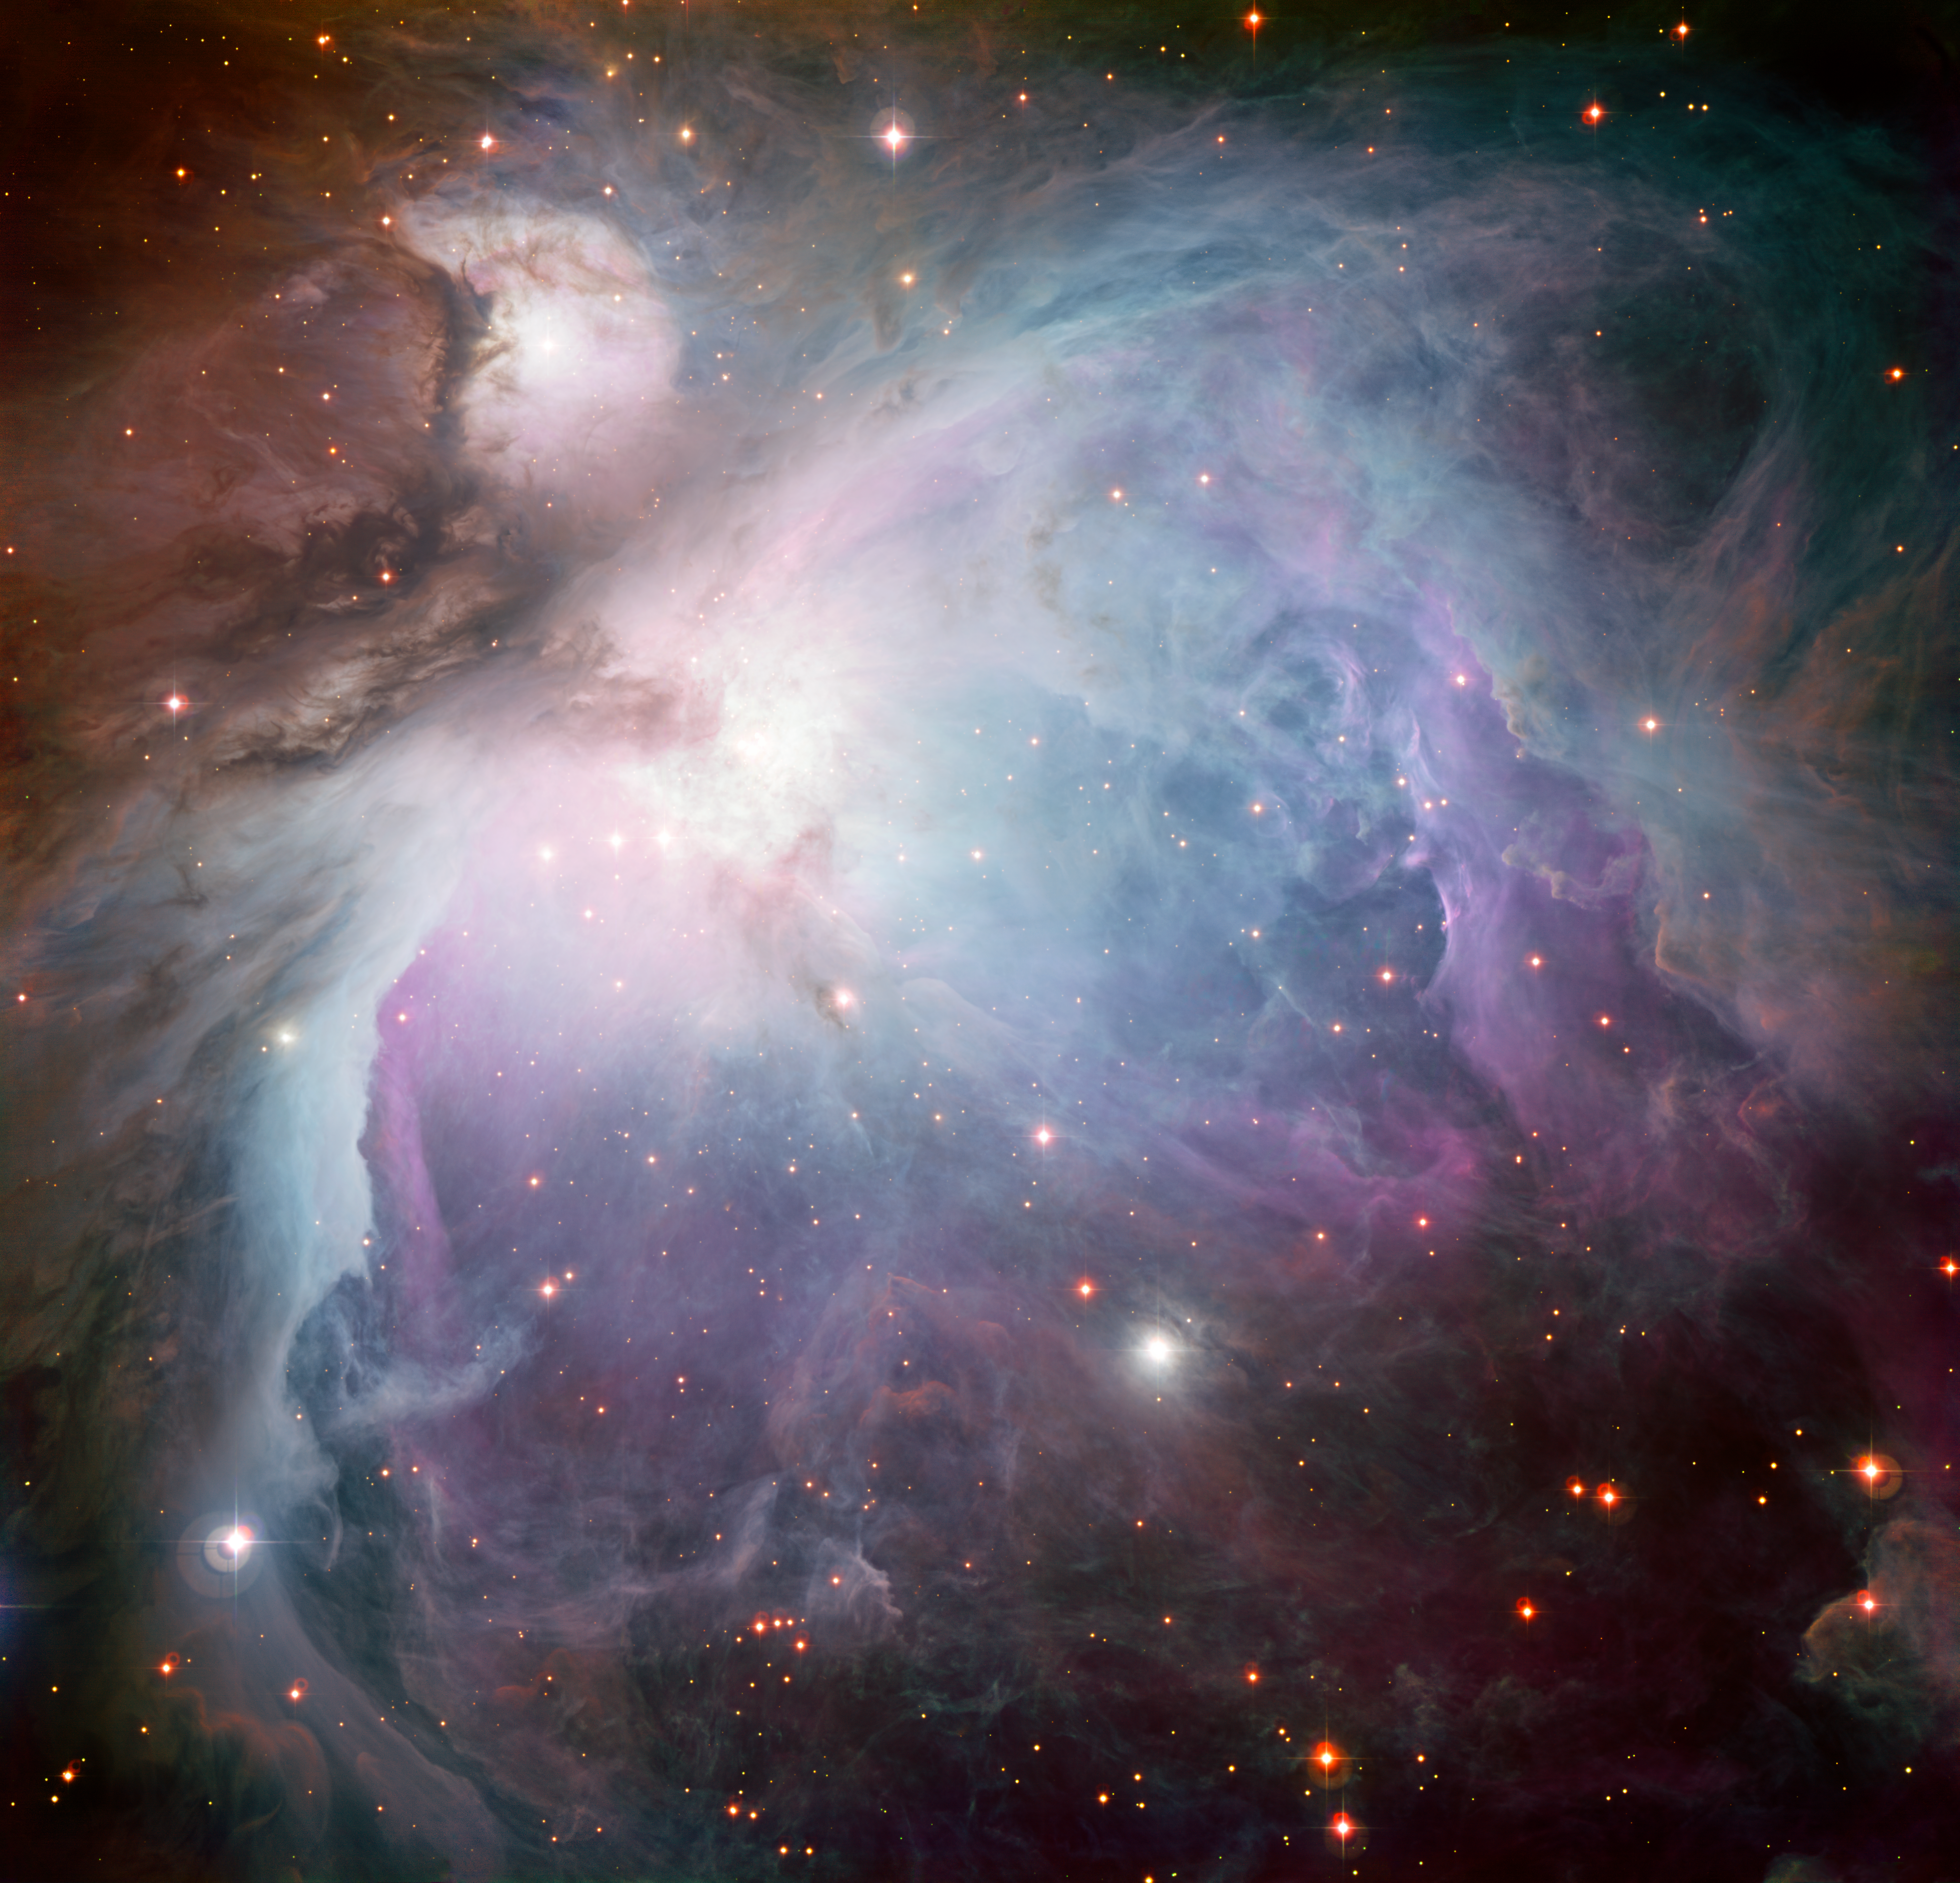

The Orion Nebula*

This new image of the Orion Nebula was captured using the Wide Field Imager camera on the MPG/ESO 2.2-metre telescope at the La Silla Observatory, Chile. This image is a composite of several exposures taken through a total of five different filters. Light that passed through a red filter, as well as light from a filter that shows the glowing hydrogen gas, is coloured red. Light in the yellow–green part of the spectrum is coloured green, blue light is coloured blue and light that passed through an ultraviolet filter has been coloured purple. The exposure times were about 52 minutes through each filter.

This image is available as a mounted image in the ESOshop.

Credit: ESO/Igor Chekalin